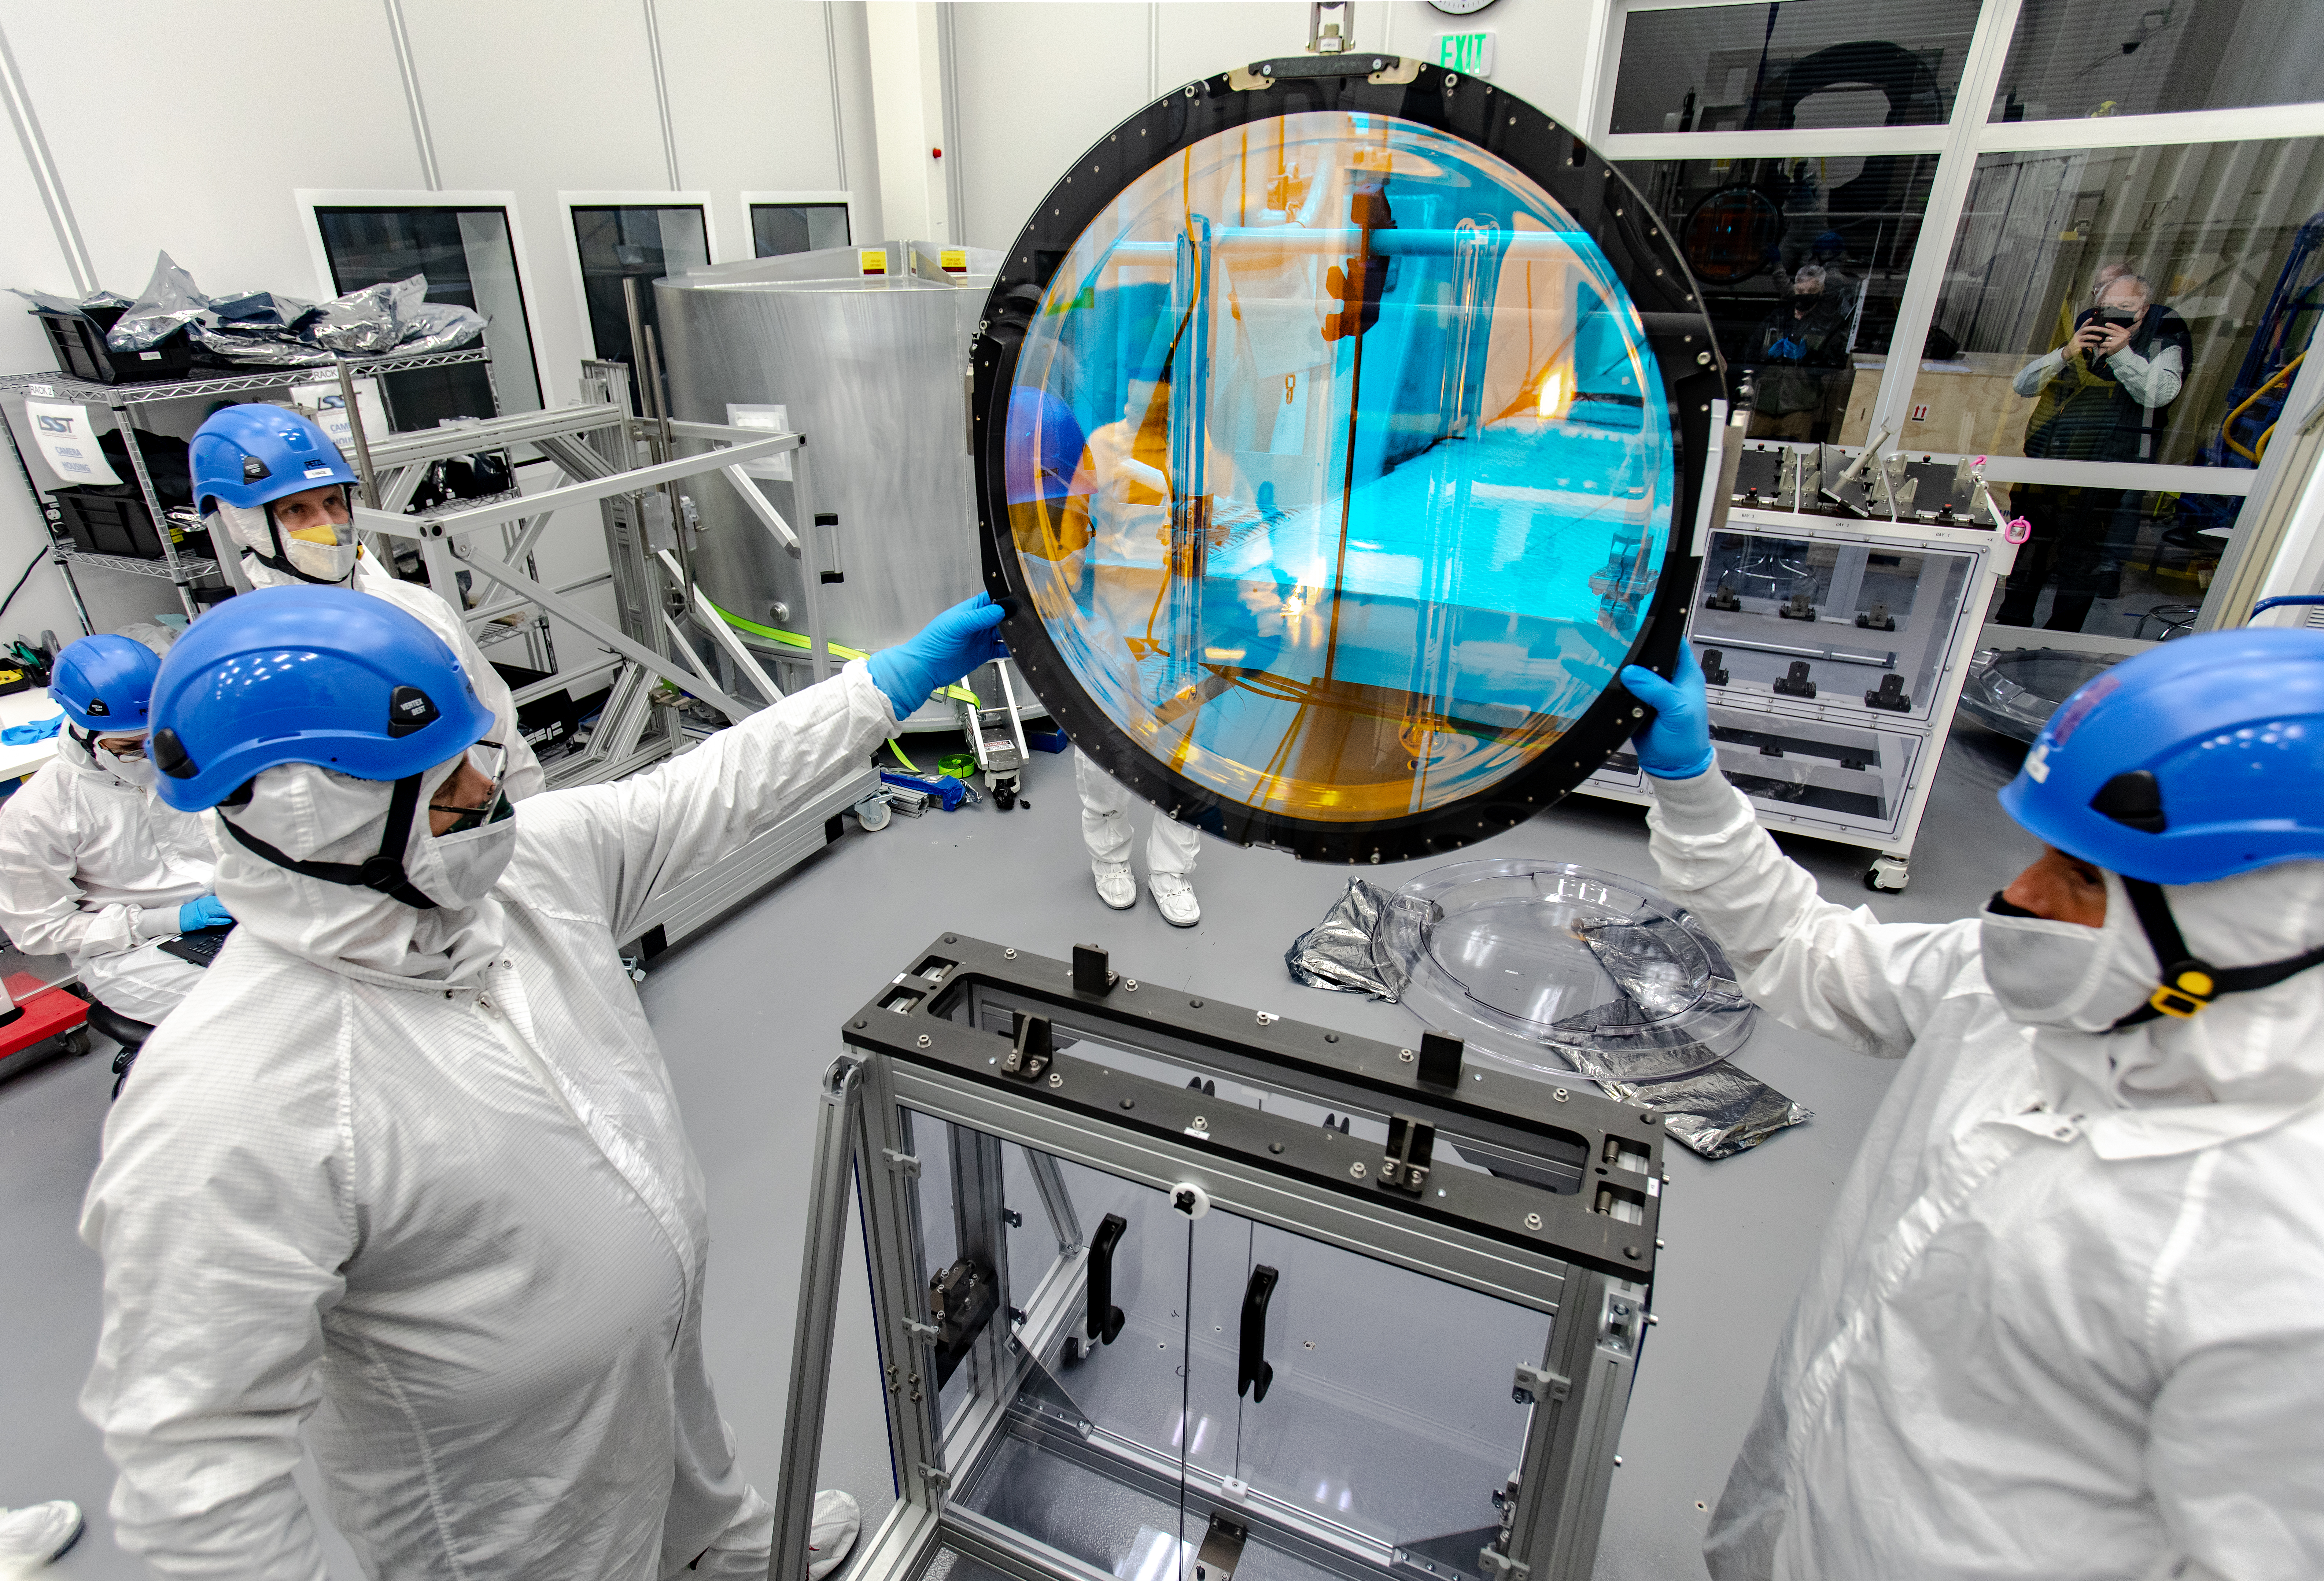

LSST R-Band Optical Filter

SLAC's LSST team carefully unpack, examine, test and store the r-band filter, the first of six optic filters that will be part of the completed LSST Camera.

Credit: Jacqueline Ramseyer Orrell/SLAC National Accelerator Laboratory